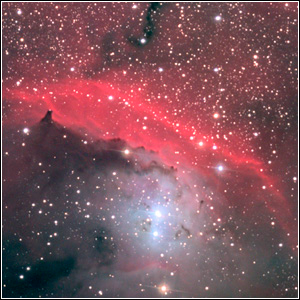

NGC 6559

Credit: NOIRLab